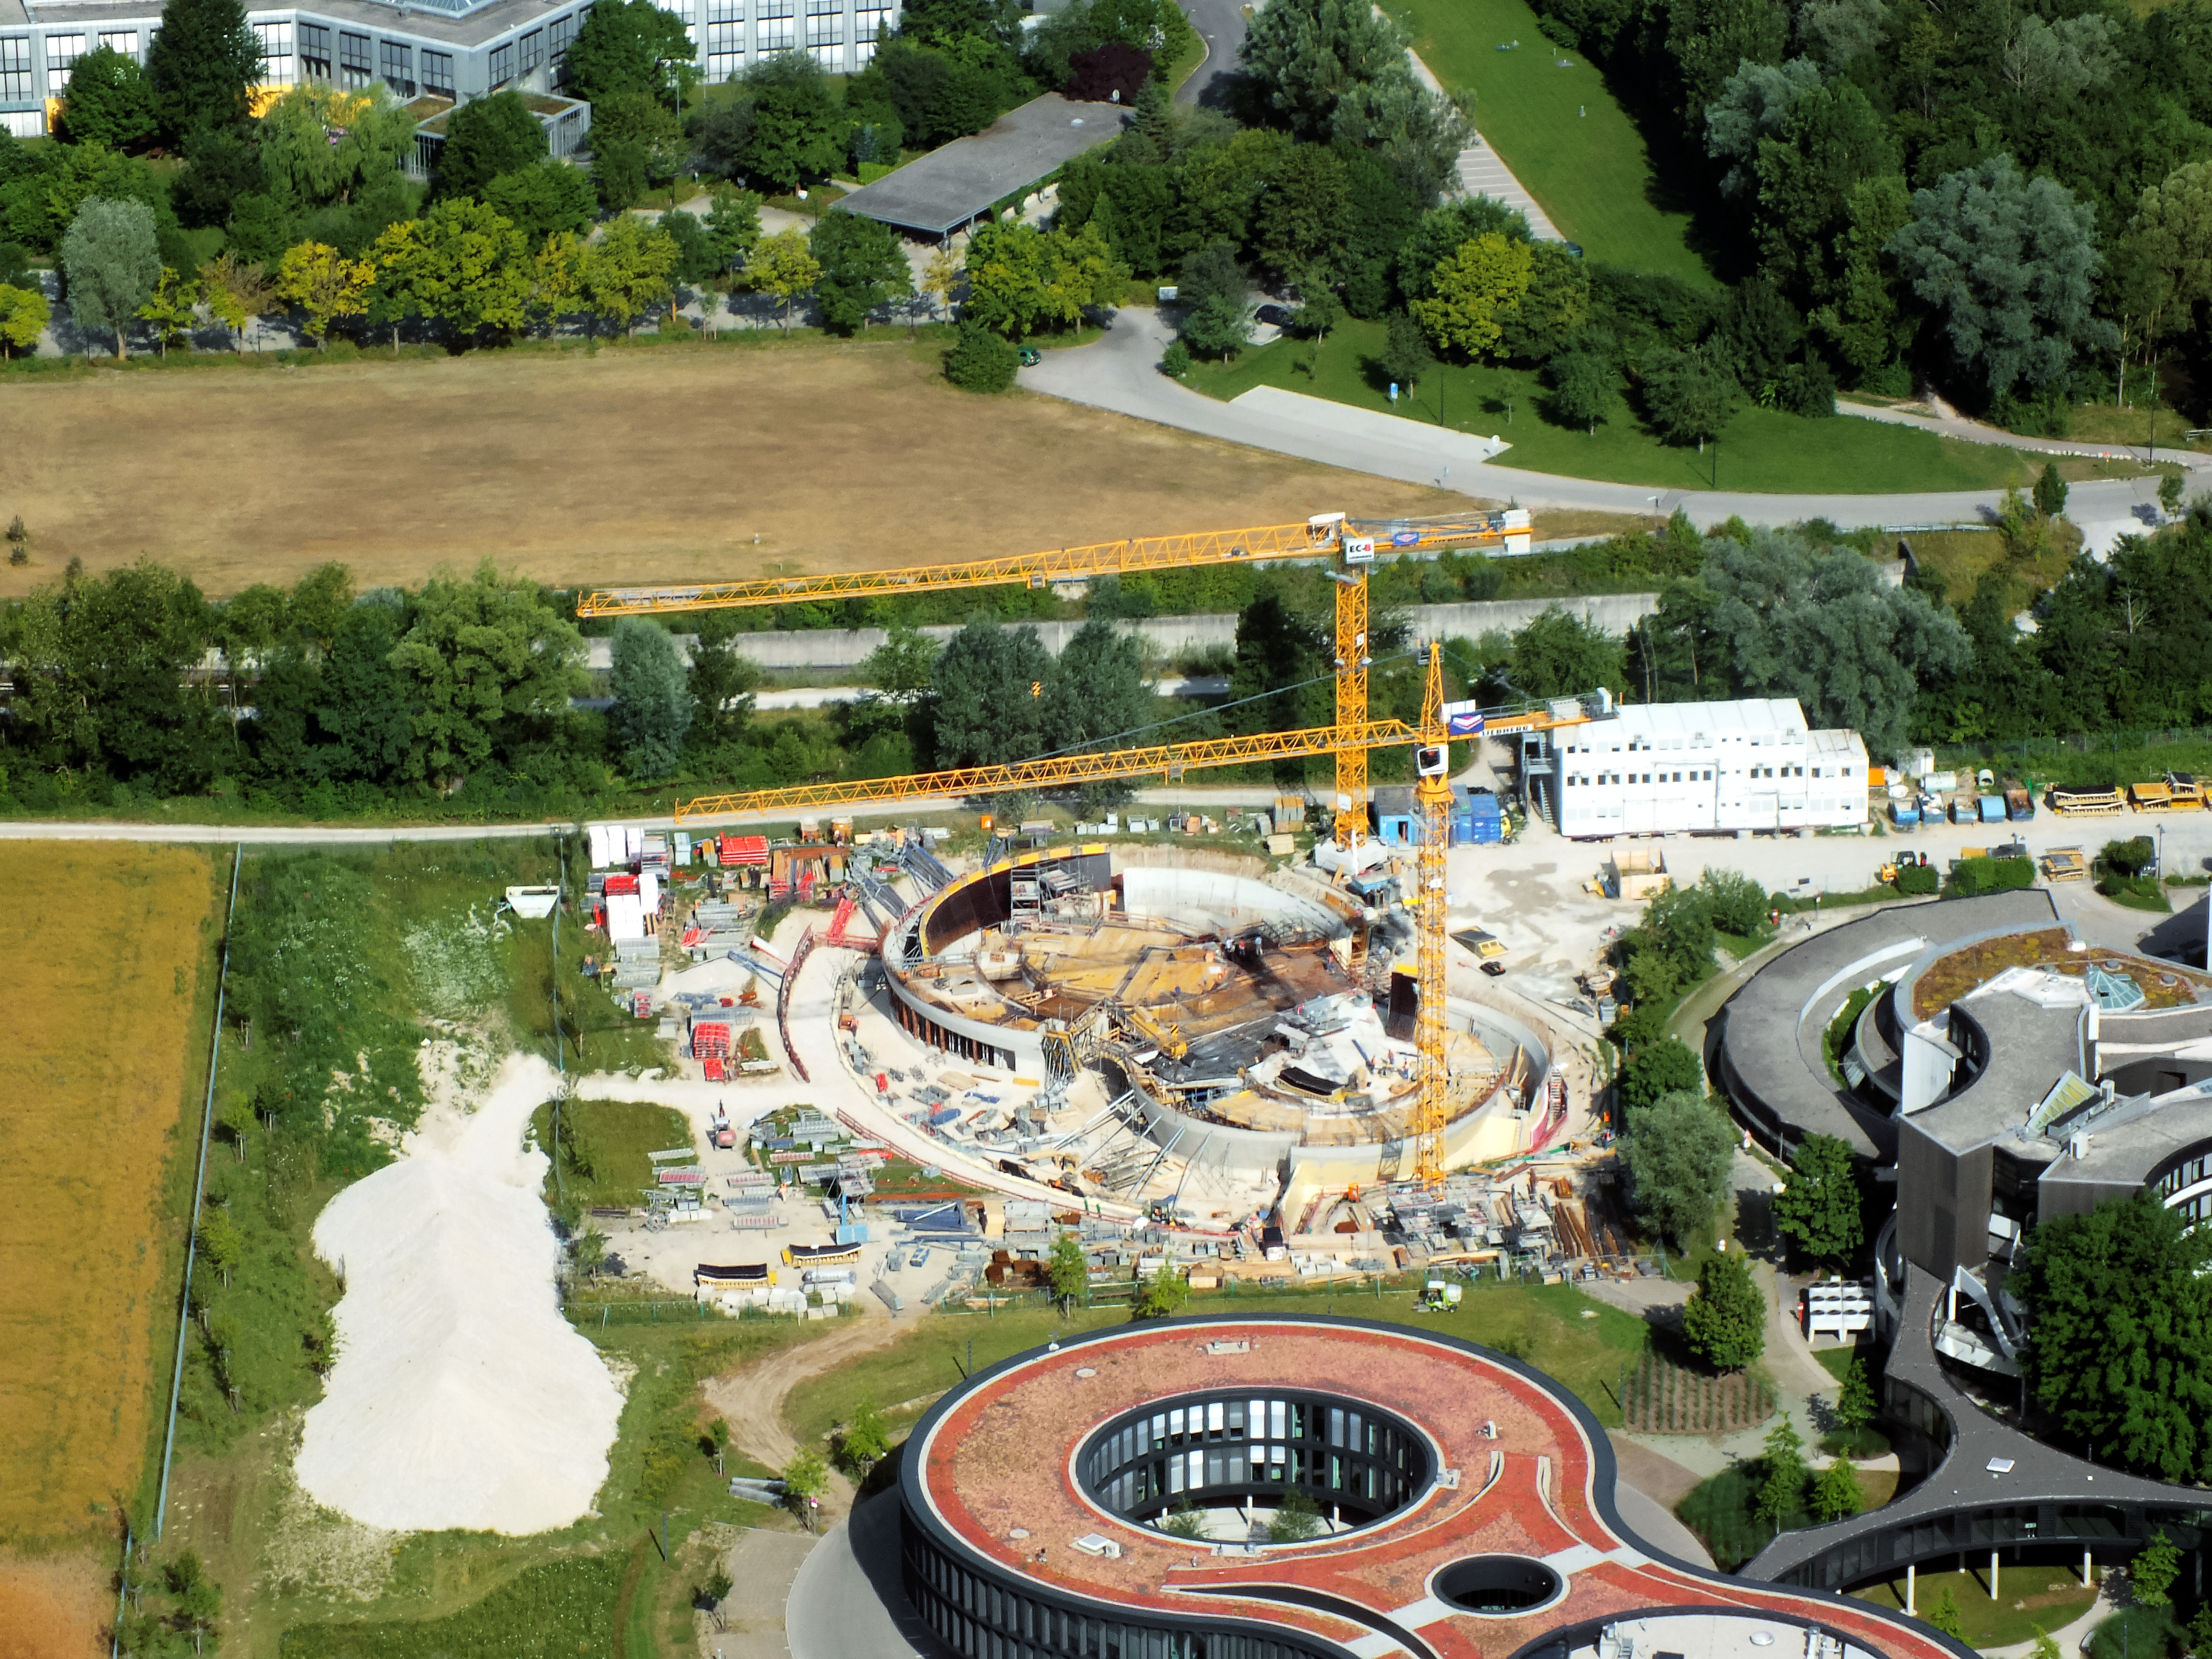

Aerial view of ESO Headquarters

In Garching bei München, nestled into the lush Bavarian landscape, are the ESO Headquarters and the ESO Supernova Planetarium & Visitor Centre, both of which are pictured in this incredible image from an ultralight plane.

The construction site of the ESO Supernova, encircled by cranes, can be seen in the centre of the frame. The original ESO Headquarters building is visible towards the bottom right corner, alongside the new extension building — identifiable through its distinct red roof.

Credit: ESO/E. Graf